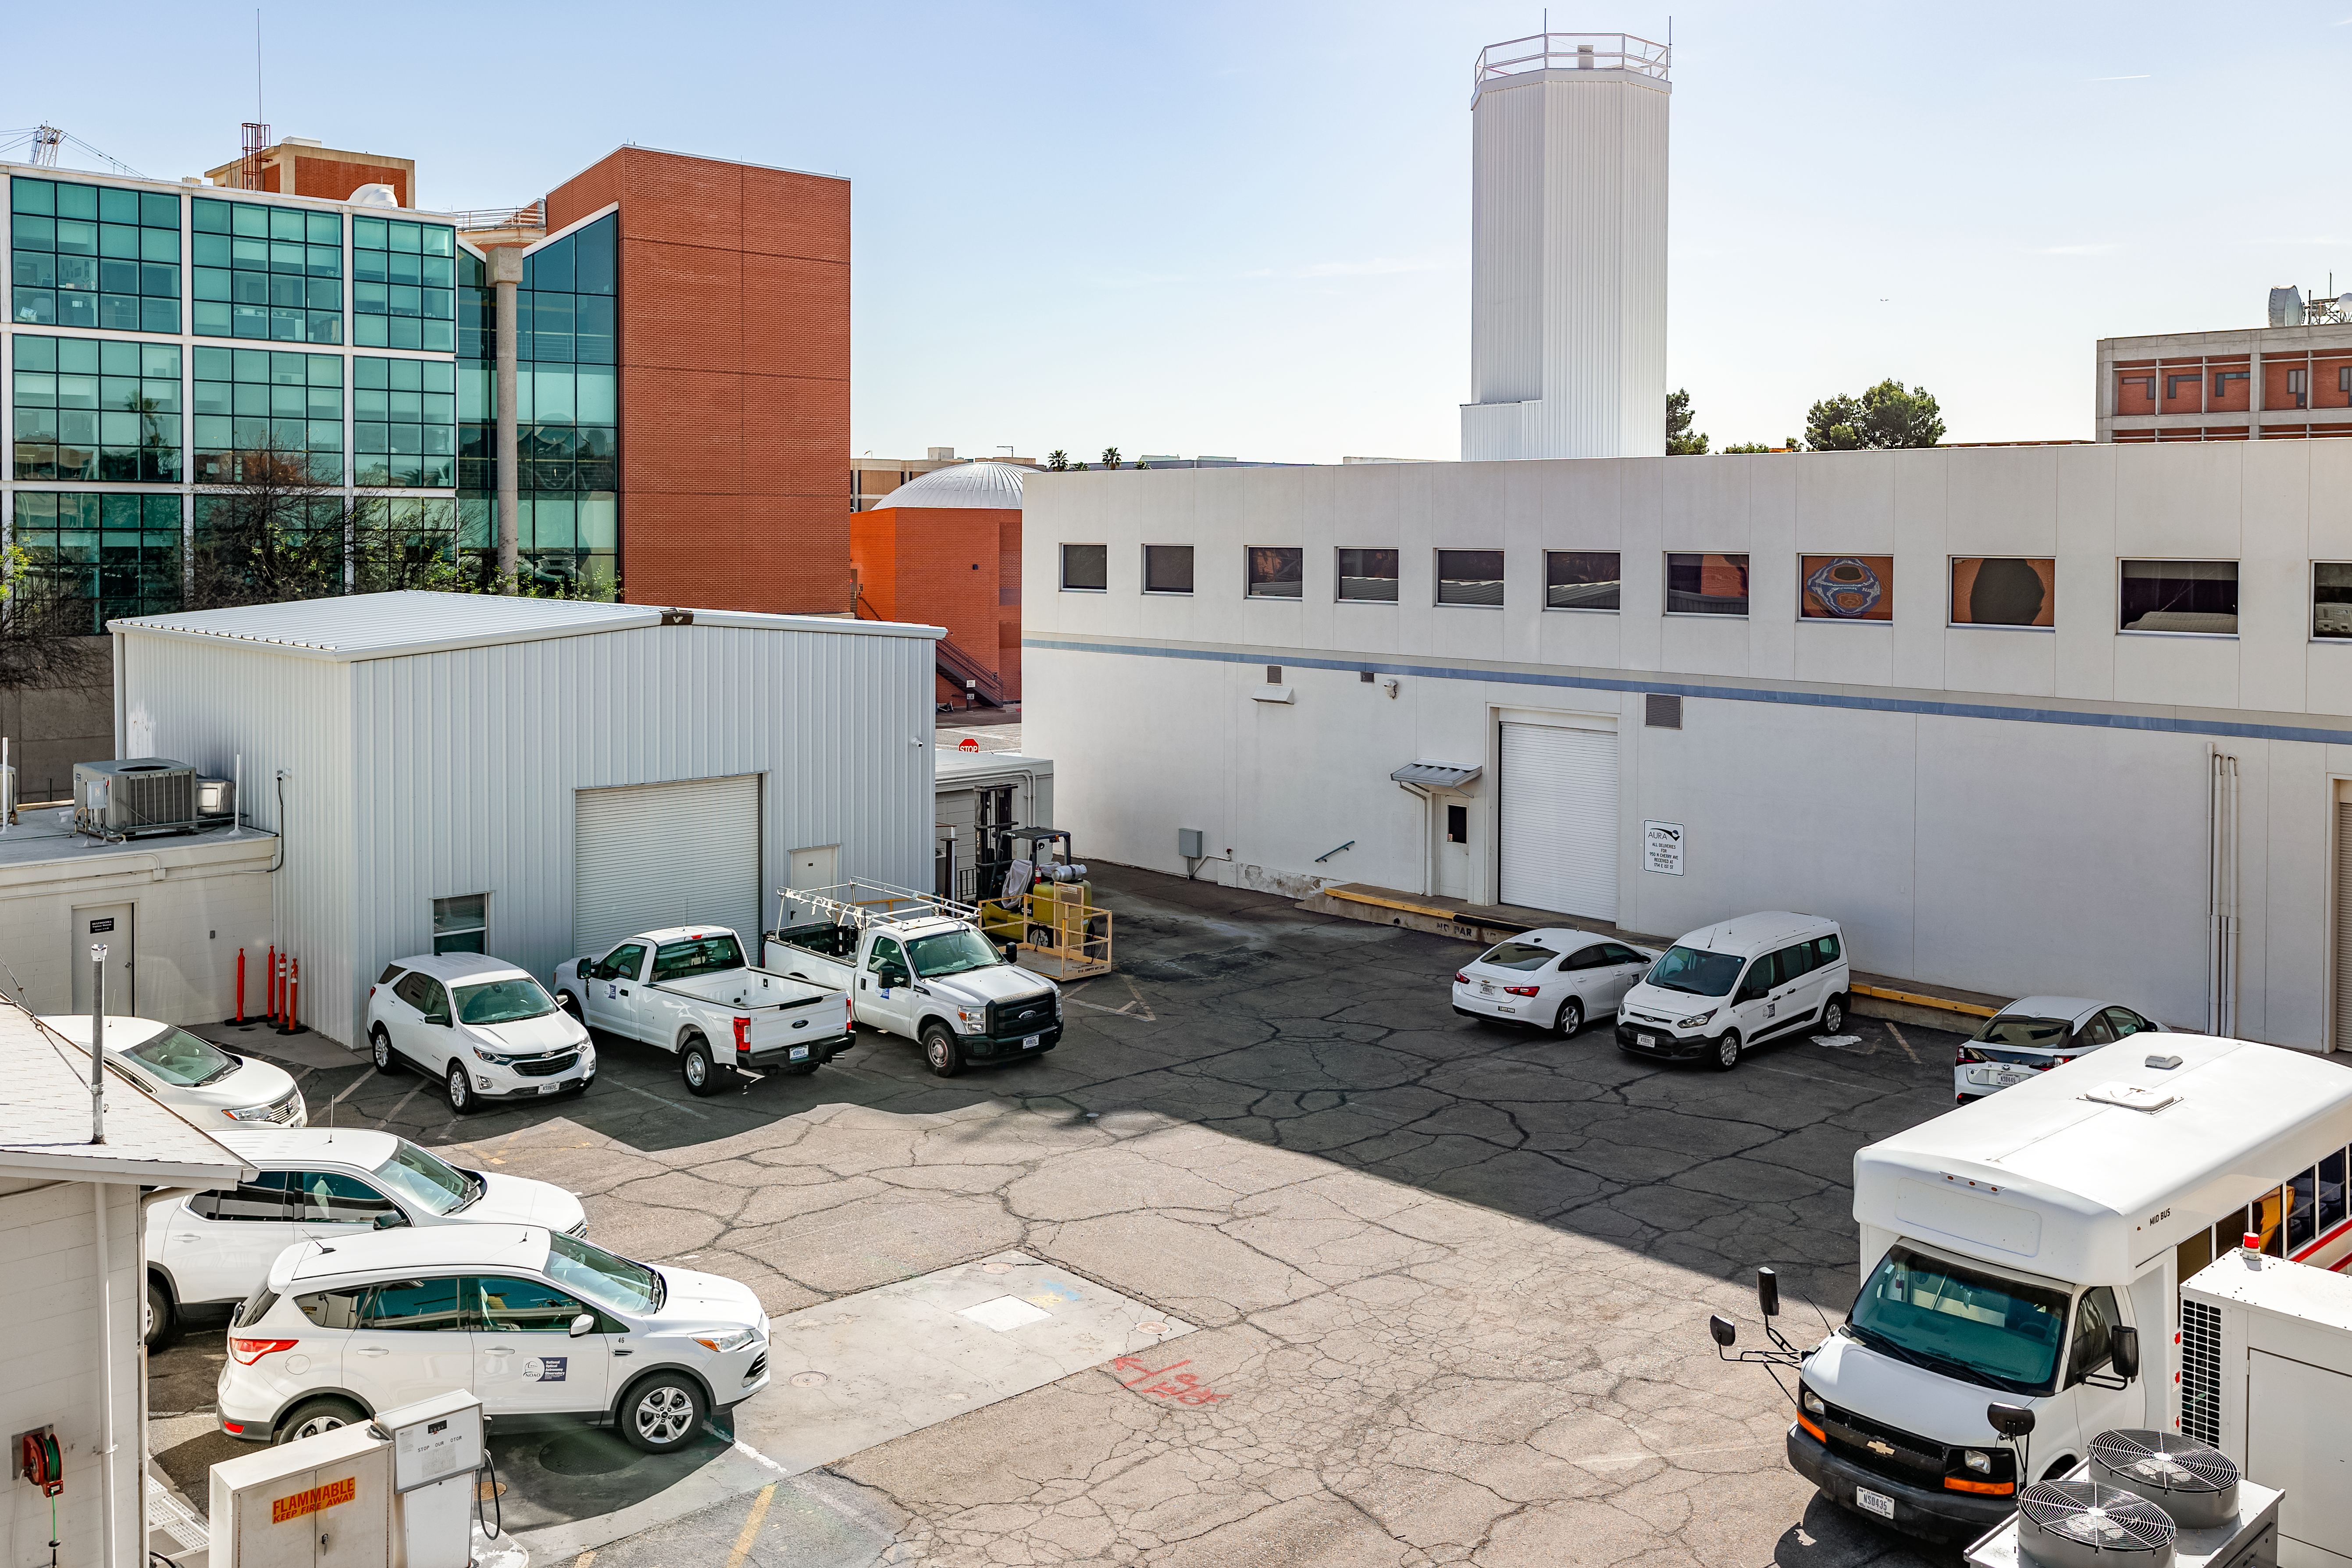

NOIRLab HQ Parking Lot

One of the parking lots at NOIRLab headquarters in Tucson, Arizona.

( Formerly known as NOAO. )

Credit: NOIRLab/NSF/AURA/T. Slovinský